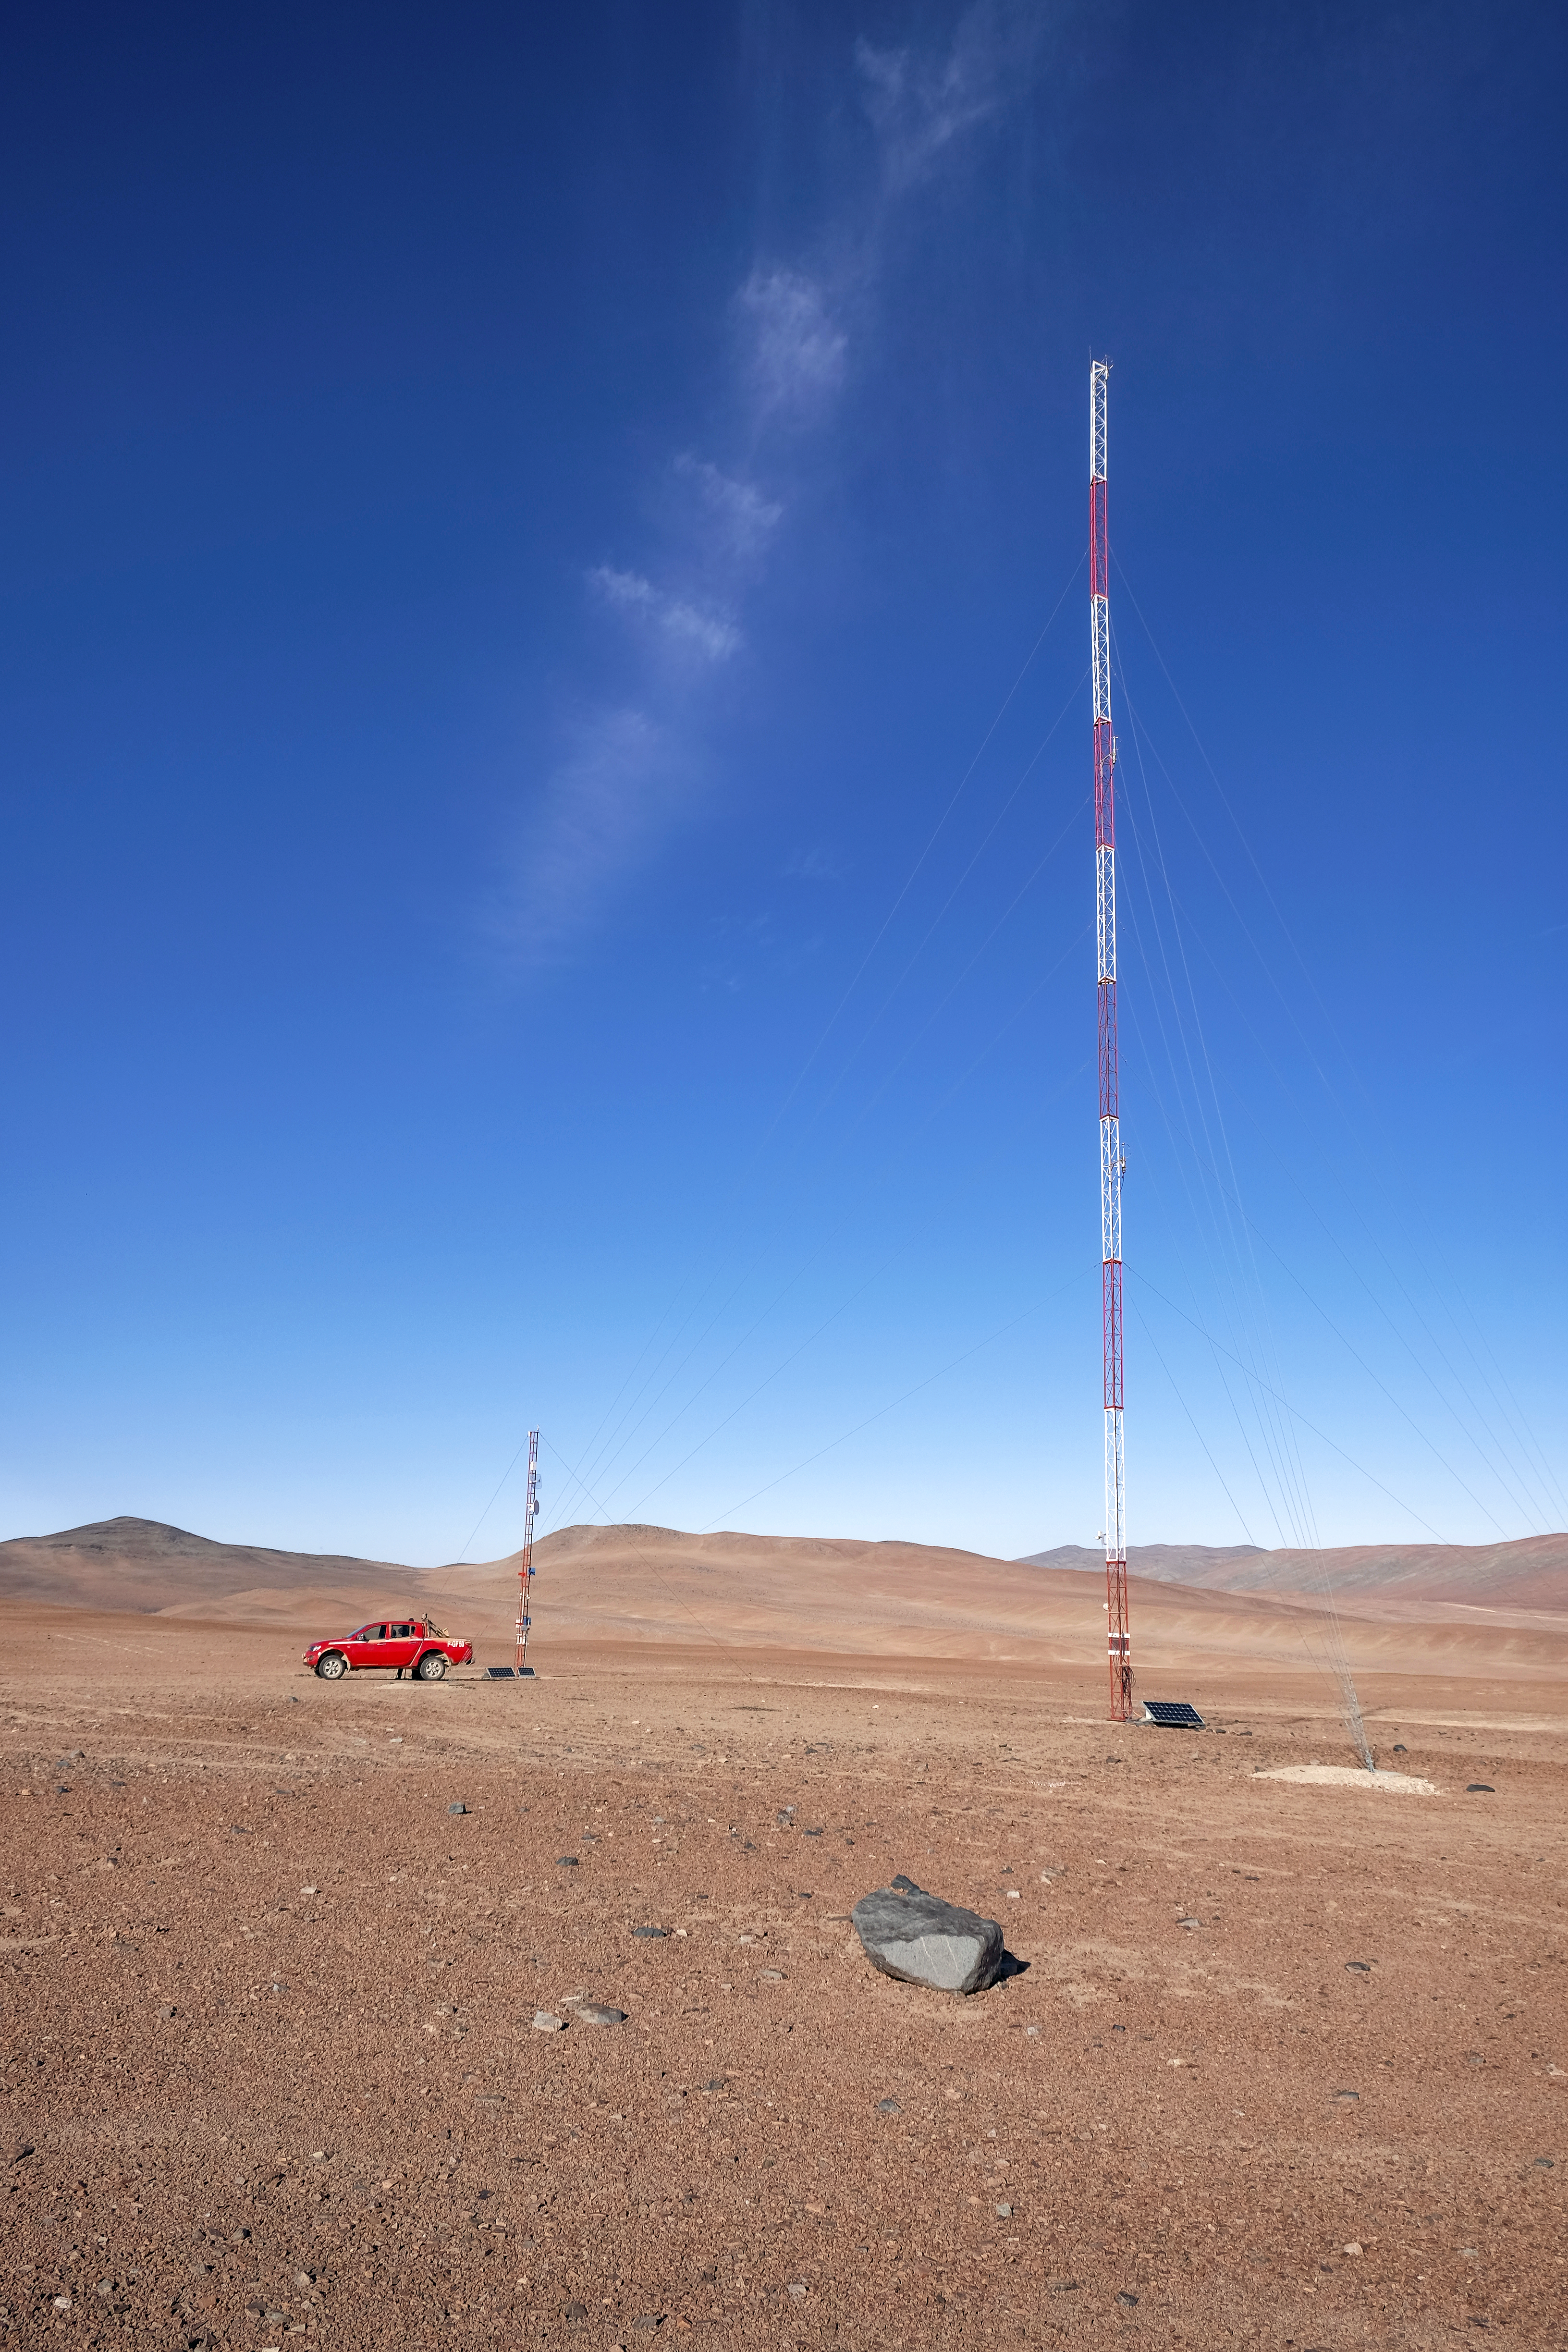

Keeping an eye on the weather

The future site of the Cherenkov Telescope Array hosts two towers: a 10-metre tower, home to a weather station and a WiFi transmitter, and a 30-metre tower featuring anemometers to measure wind speed.

Credit: ESO